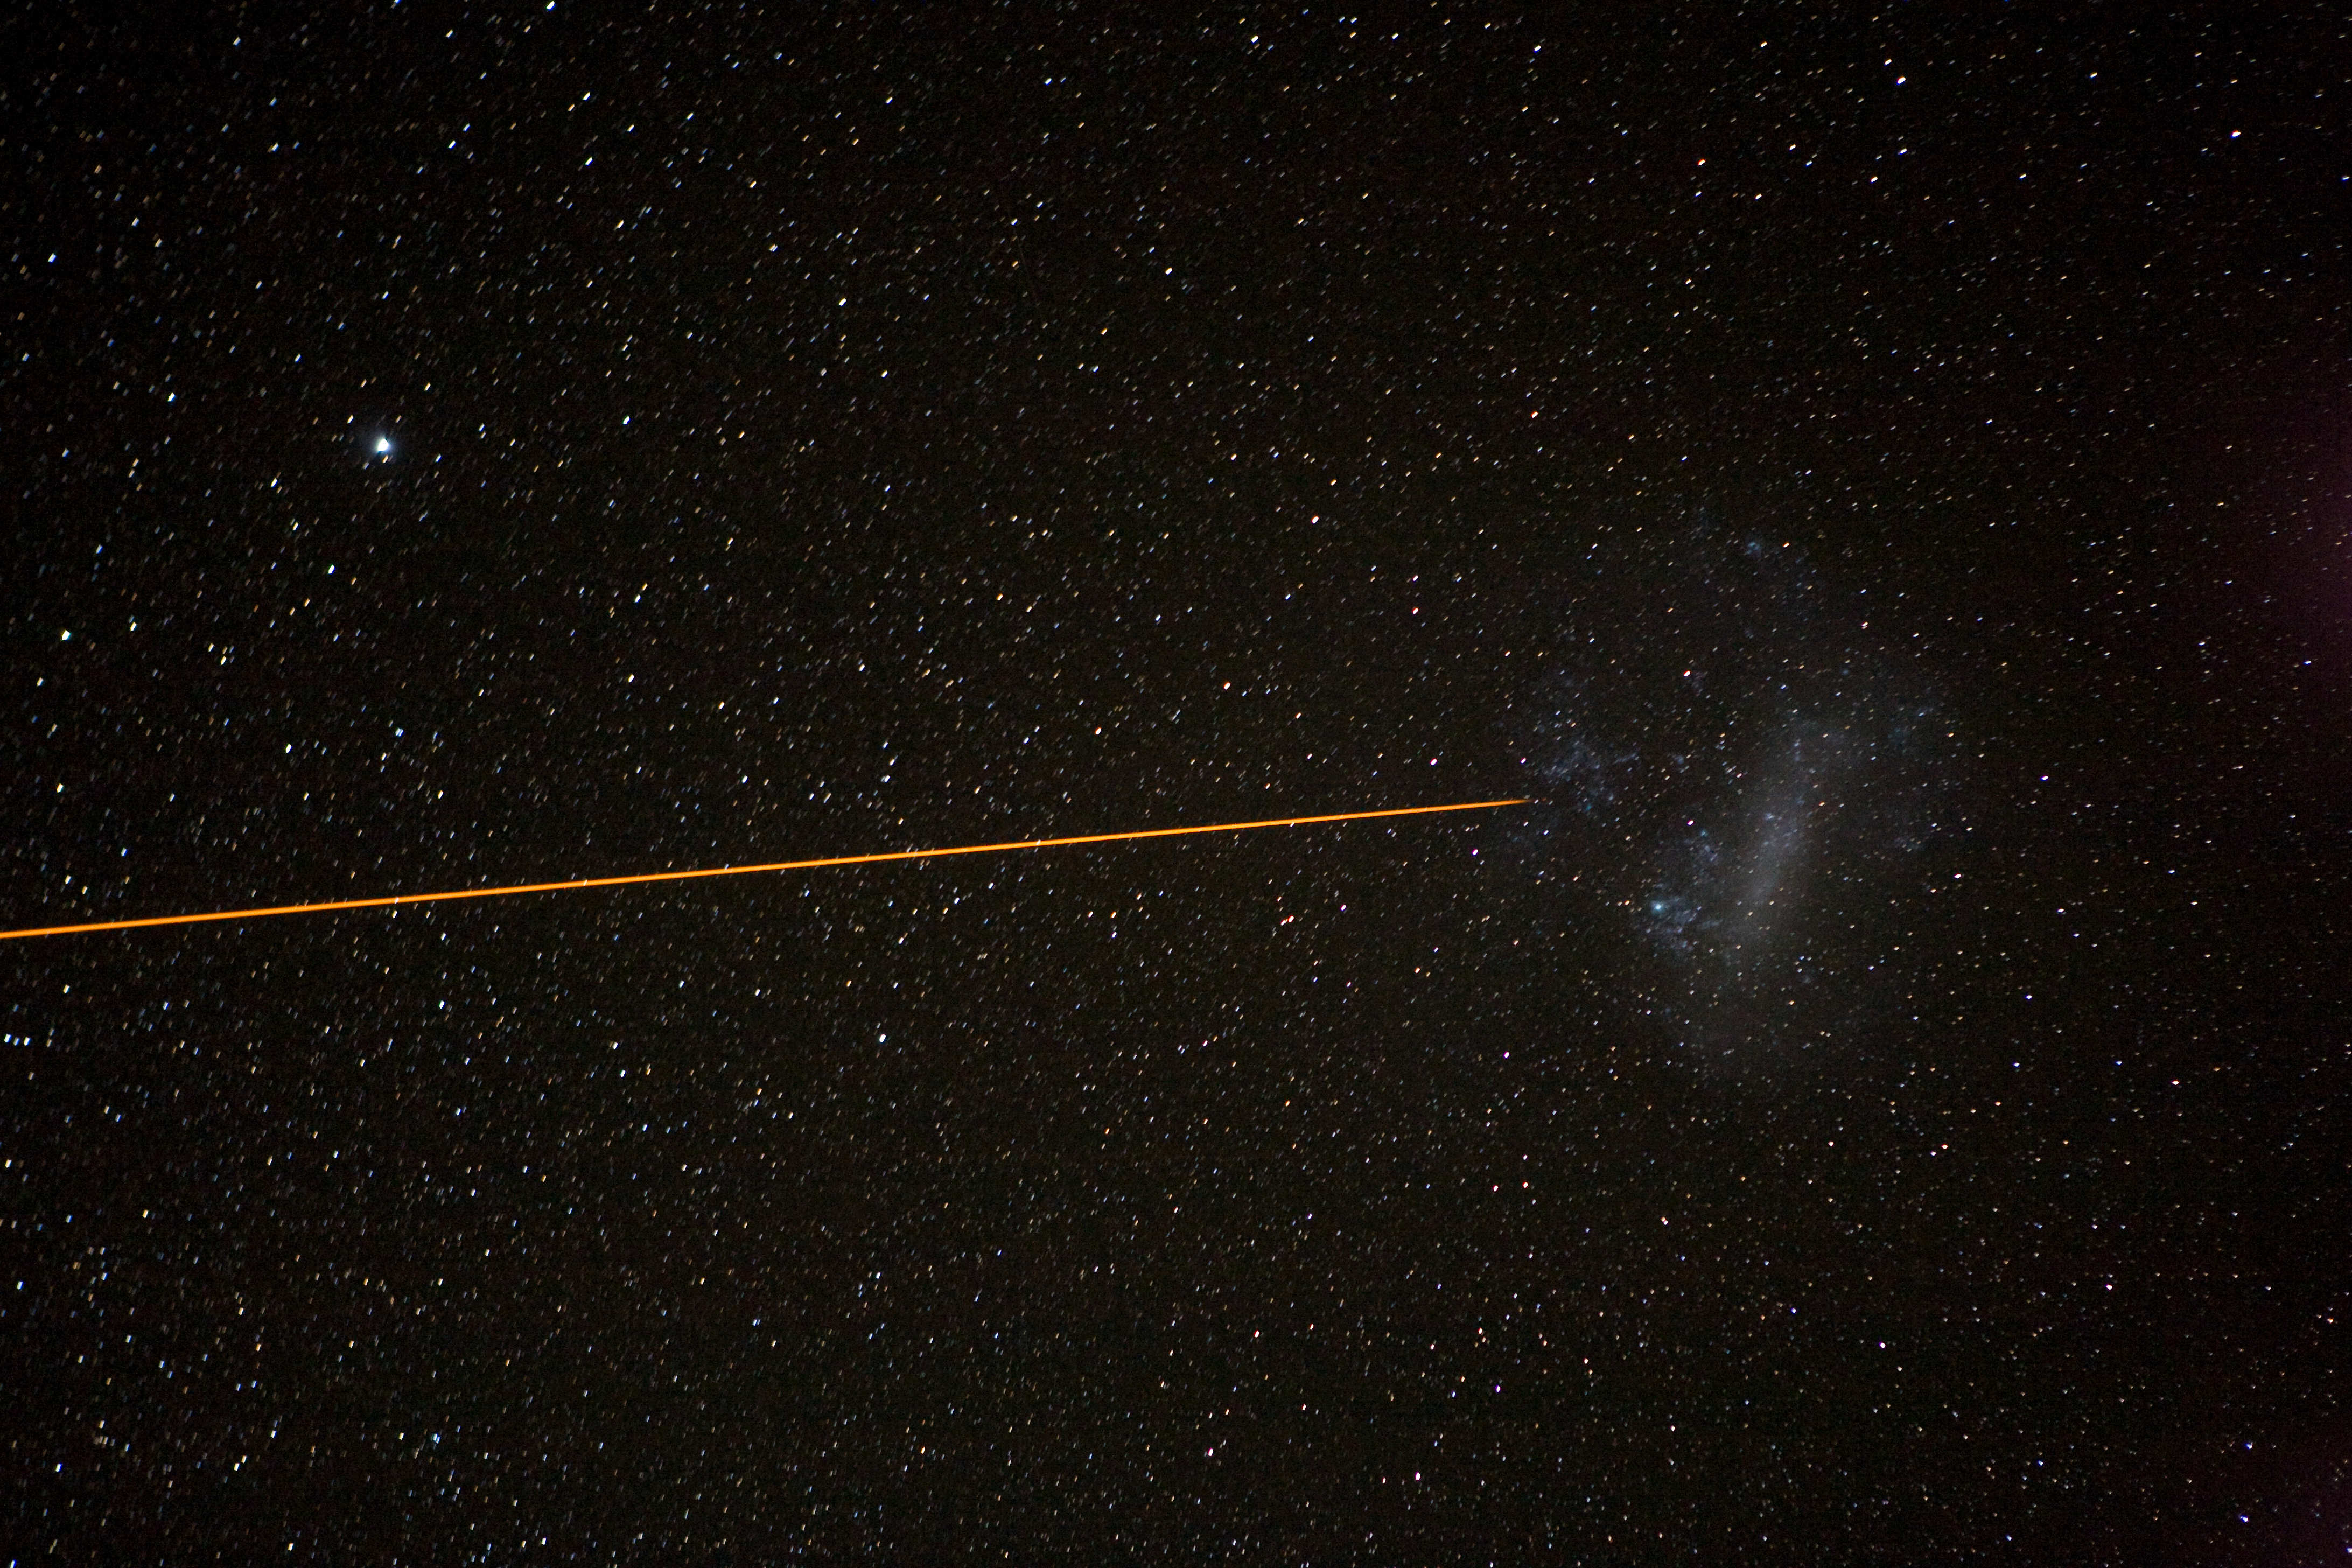

LGSF and the Large Magellanic Cloud

The artificial Laser Guide Star (LGSF) is pointing at the Large Magellanic Cloud, enabling Adaptive Optics observations of that region of the sky.

Credit: ESO